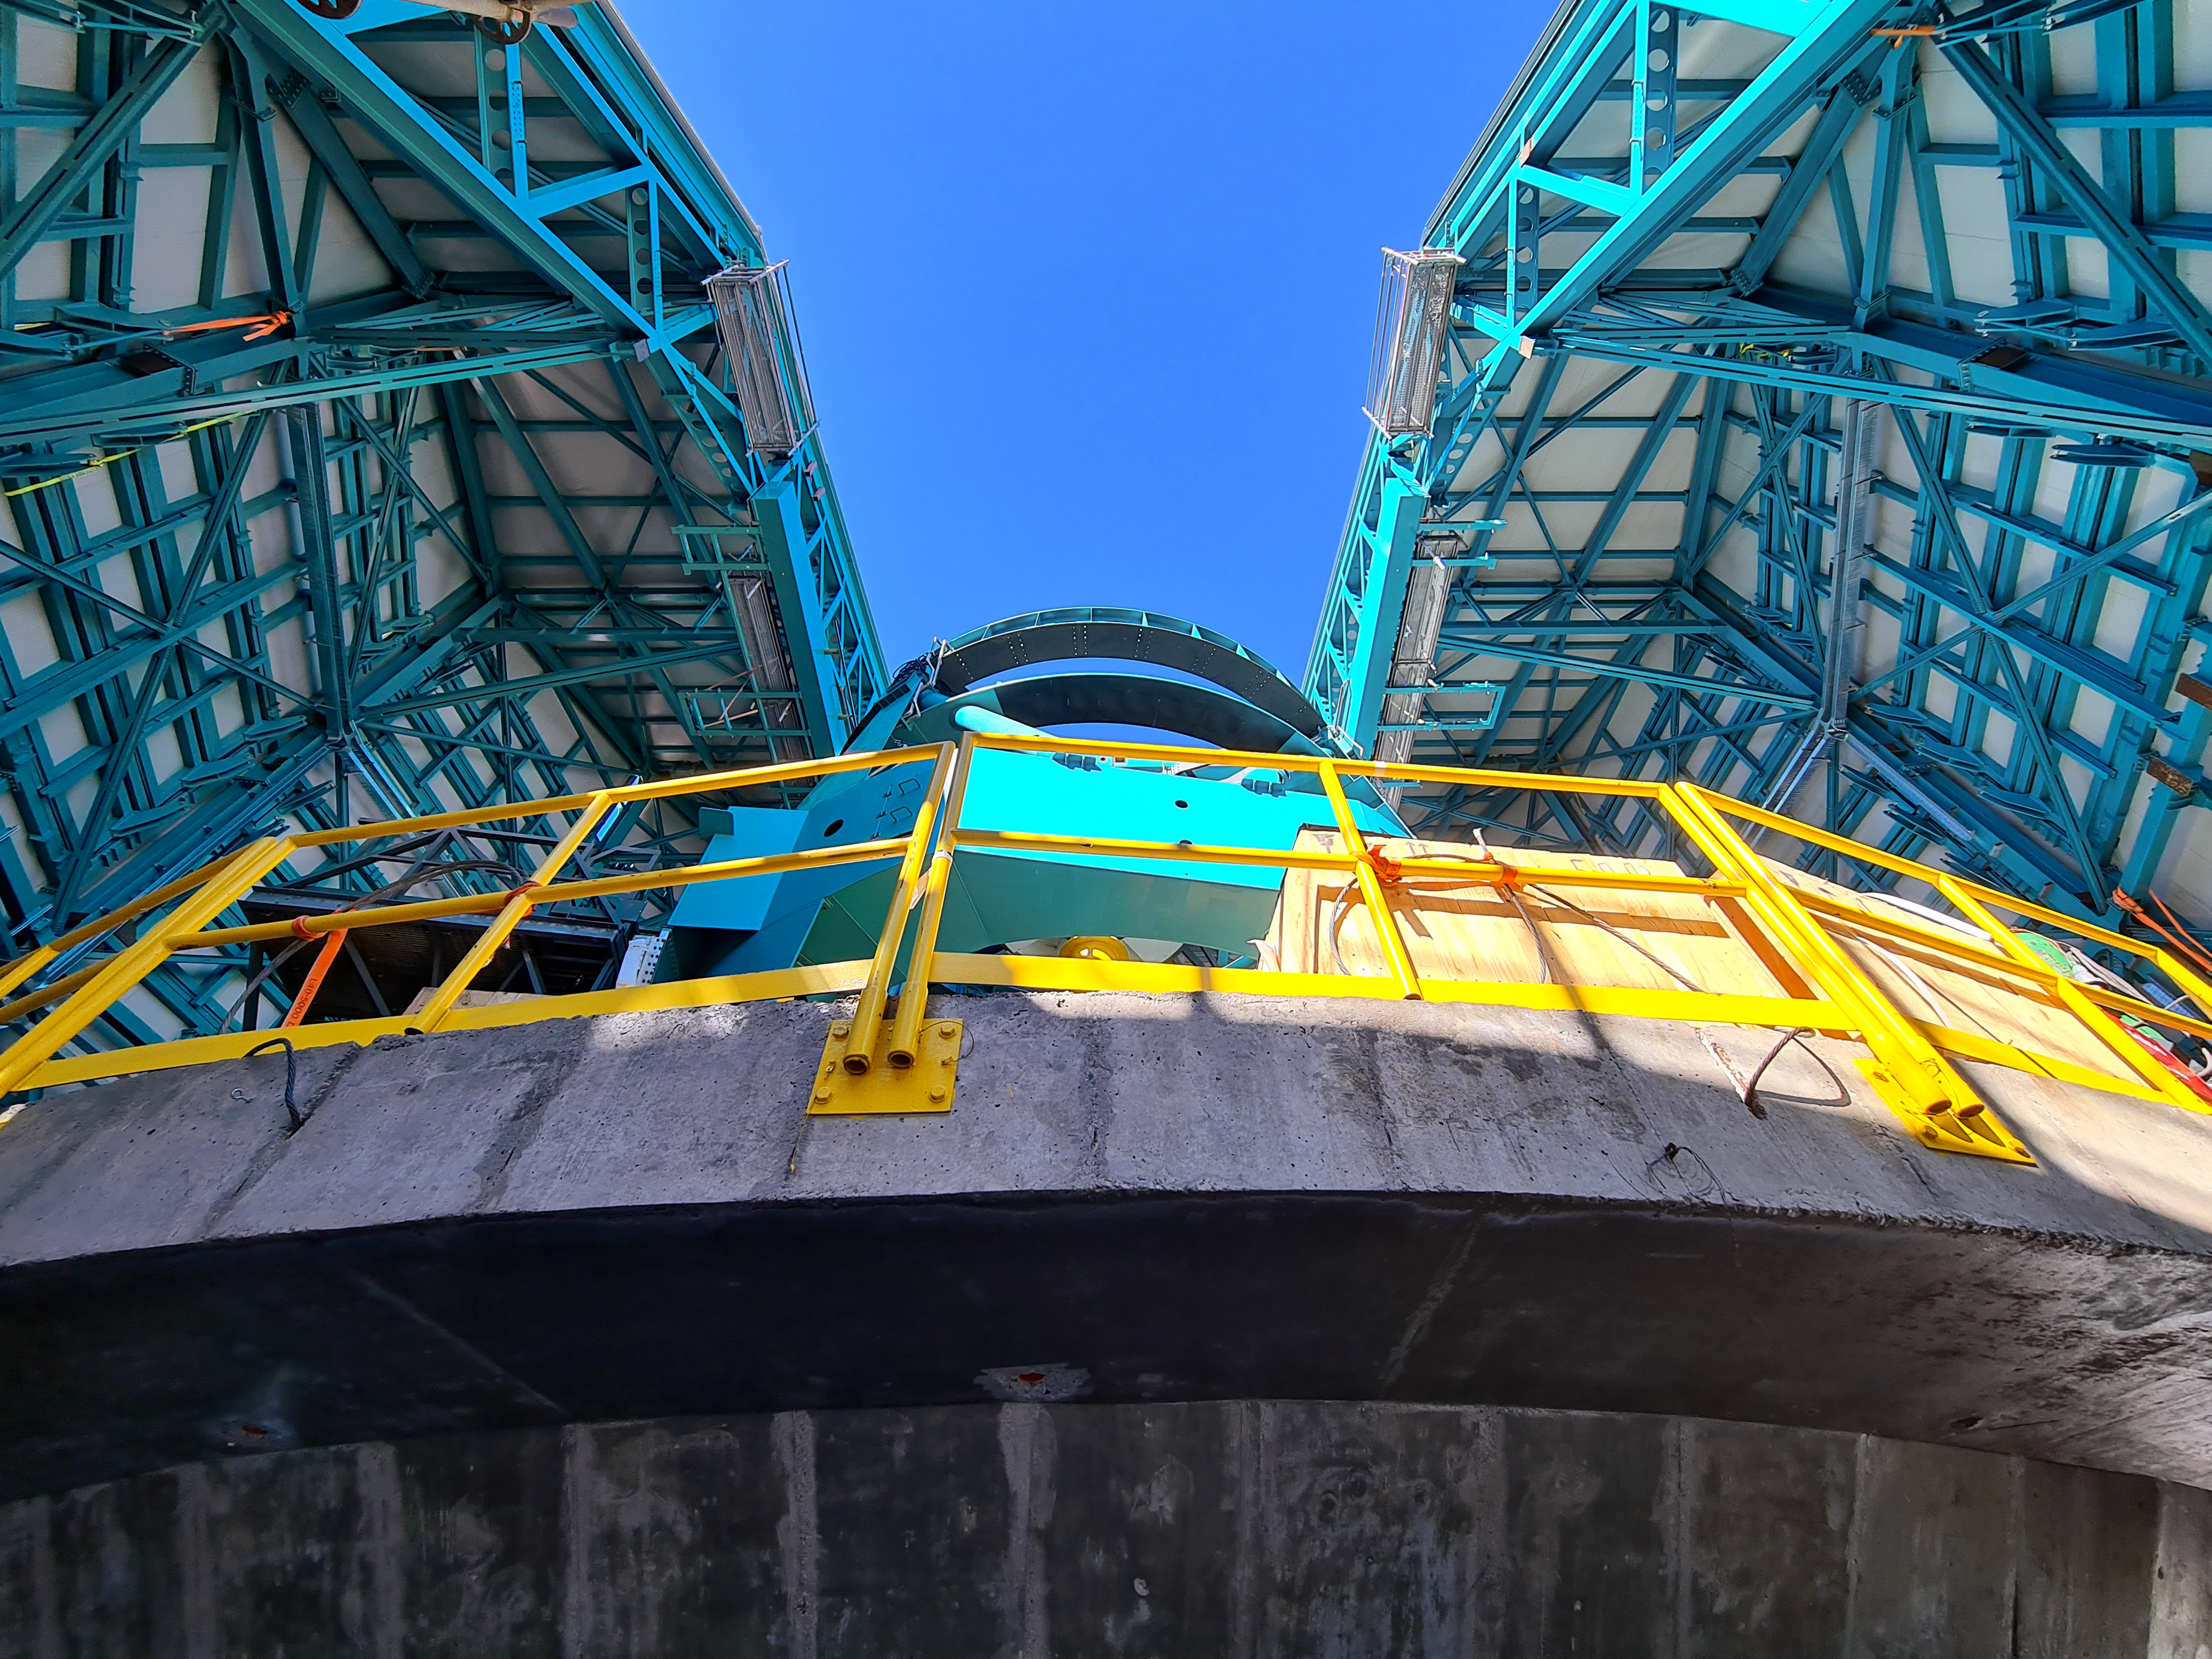

Rubin Observatory April 2021

Installation of the bridge crane inside the Rubin Dome.

Credit: Rubin Obs/NSF/AURA